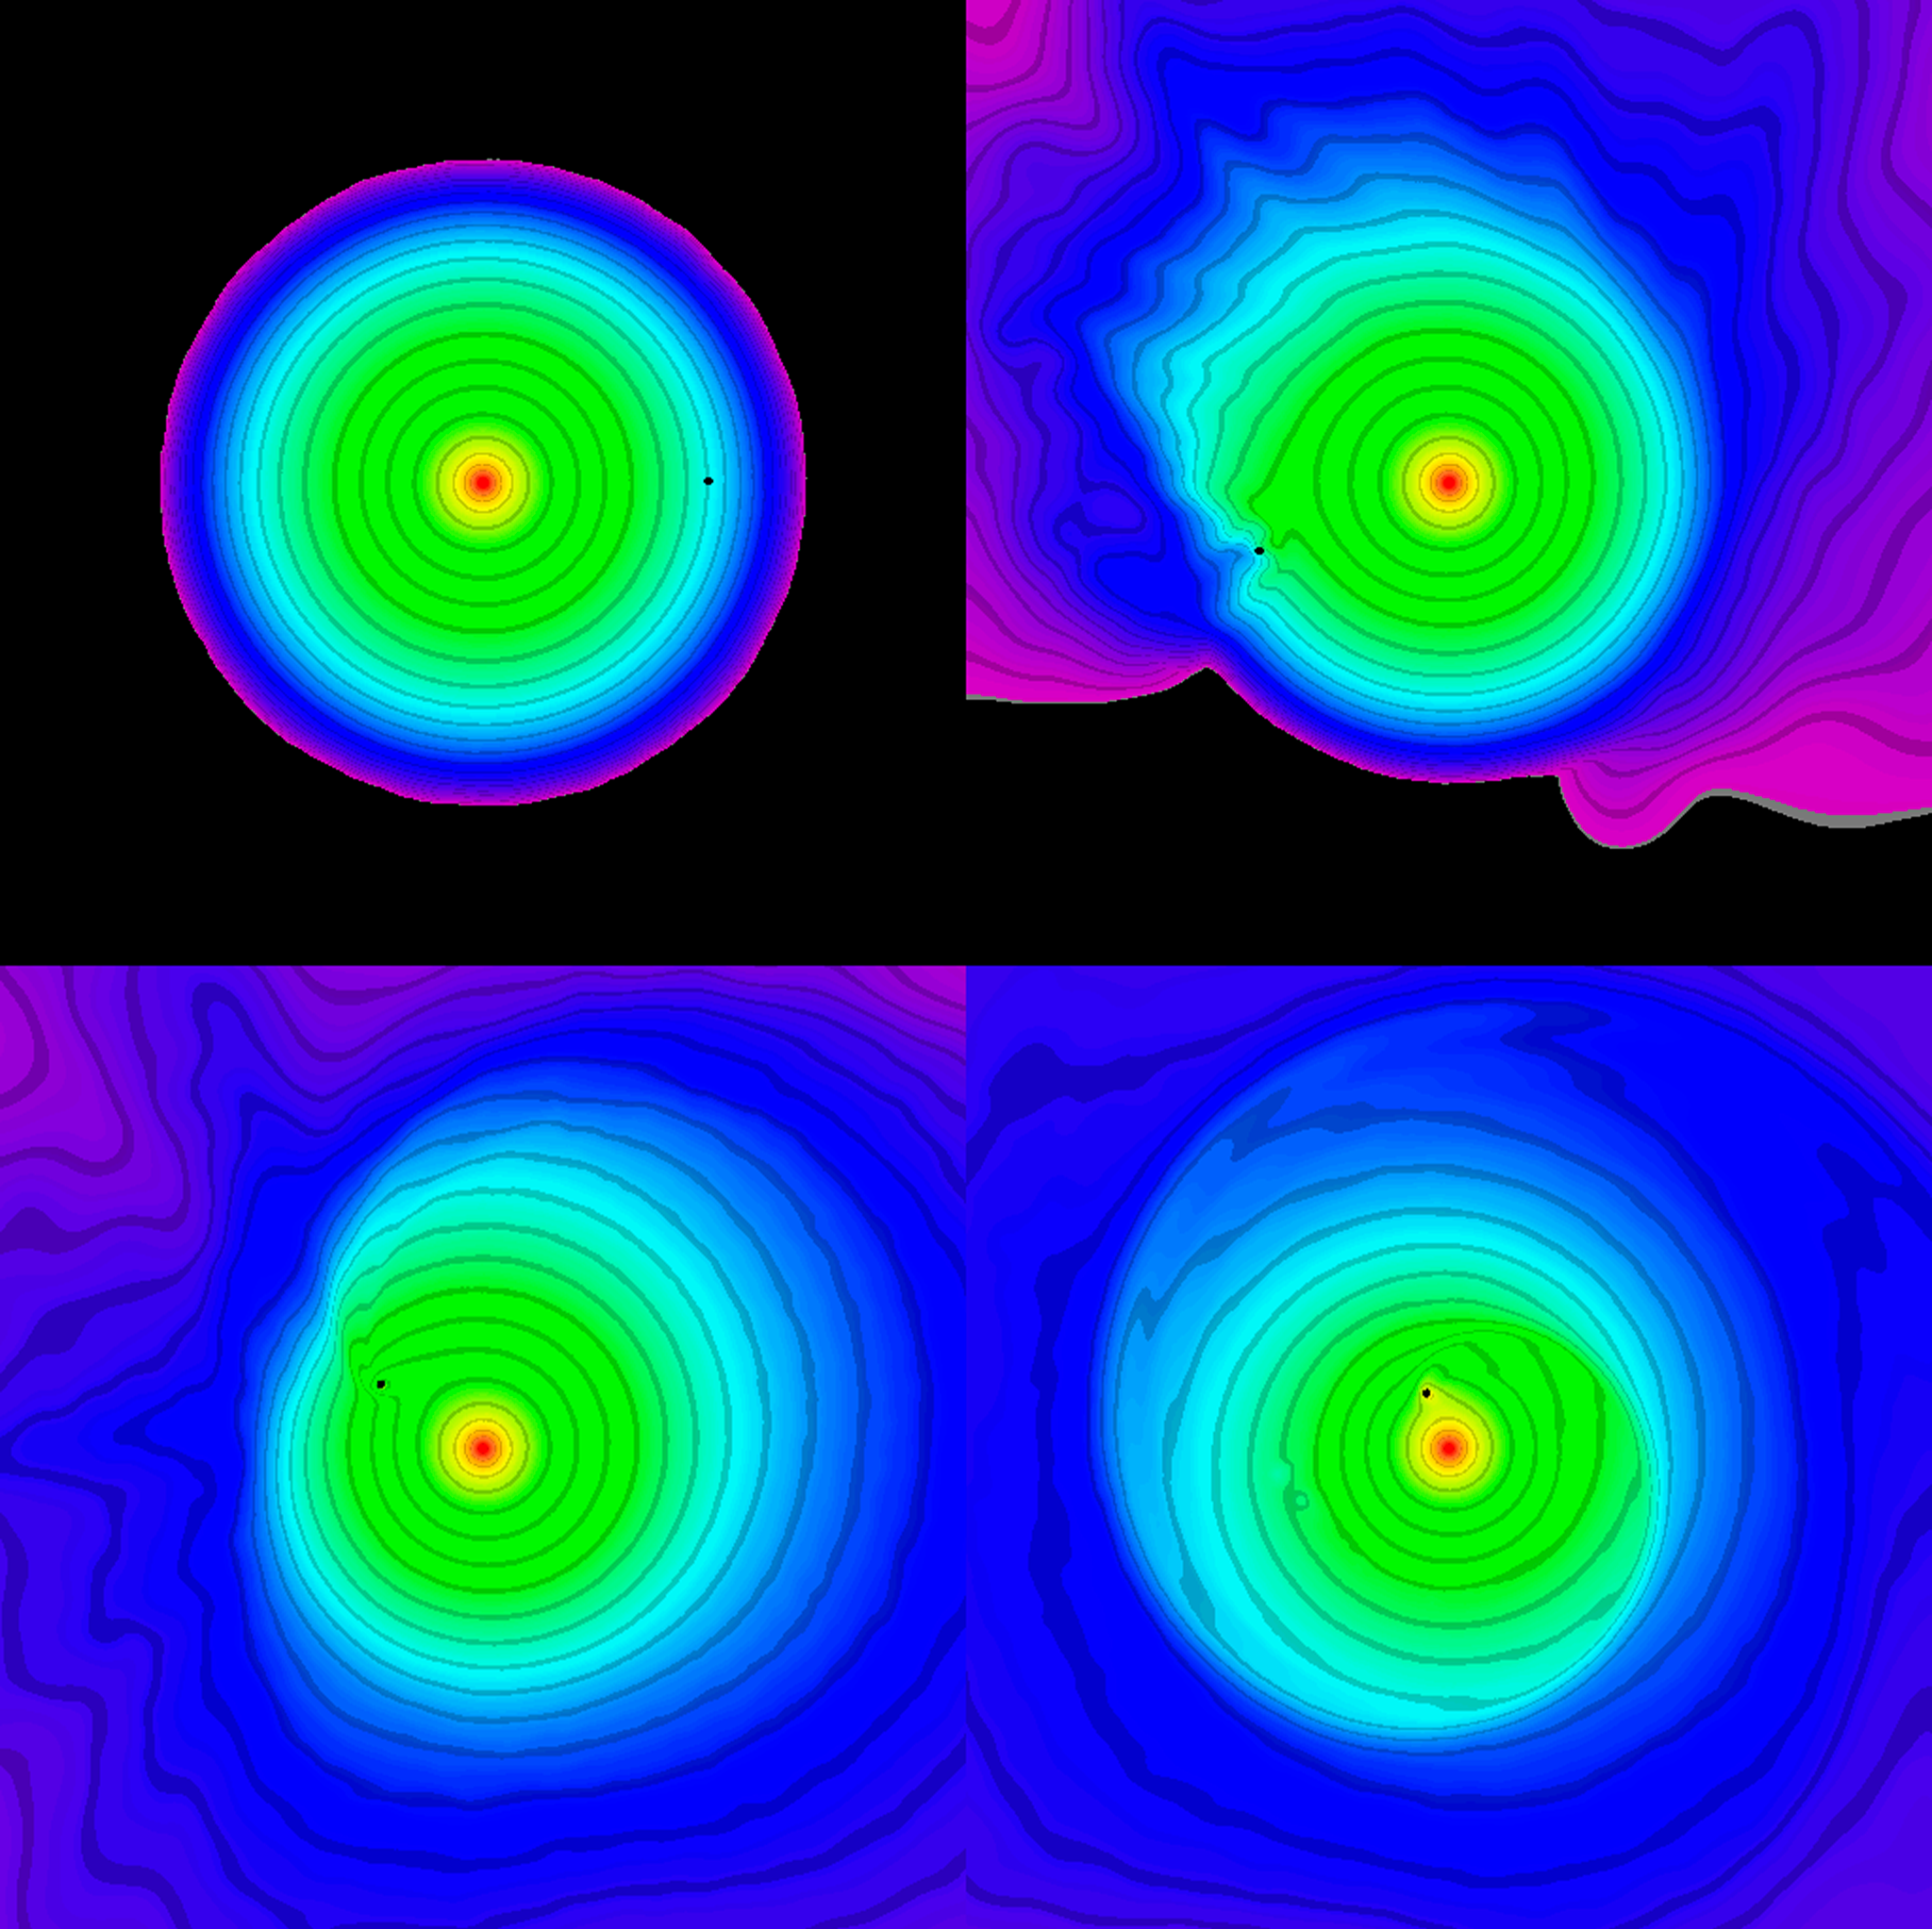

Brown dwarf swallowed by red giant

Using ESO's Very Large Telescope, astronomers have discovered a rather unusual system, in which two planet-size stars, of different colours, orbit each other. One is a rather hot white dwarf, weighing a little bit less than half as much as the Sun. The other is a much cooler, 55 Jupiter-masses brown dwarf. Computer simulation of the merger process of a Red Giant with a Brown Dwarf that leads to the white dwarf/brown dwarf binary system containing WD0137-349. The simulation was done by Los Alamos National Laboratory's members Steven Diehl, Chris Fryer, Falk Herwig, and Gabriel Rockefeller. The image shows four snapshots of the merger at different time, extracted from the movie available in AVI format. The physical size of the frames is a 300x300 solar radii box centered at the position of the red giant core, the white dwarf to be. The color depicts density. The in-spiraling brown dwarf is shown as a black dot. In the movie each frame corresponds to.25days in real evolution, showing a total of 177days or 2.5 original orbits in evolution. During this short time, the brown dwarf already spirals from the surface down to less than 5 solar radii.

Credit: ESO/Steven Diehl, Chris Fryer, Falk Herwig, Gabriel Rockefeller, LANL